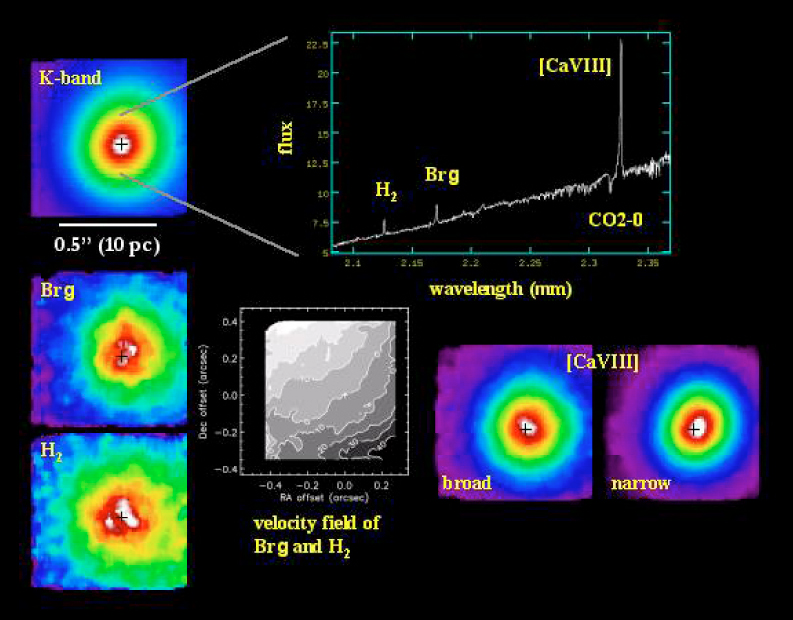

SINFONI observations of the Circinus galaxy

The Circinus galaxy - one of the nearest galaxies with an active centre (AGN) - was observed in the K-band (wavelength 2 µm) using the nucleus to guide the SINFONI AO Module. The seeing was 0.5 arcsec and the width of each slitlet 0.025 arcsec; the total integration time on the galaxy was 40 min. At the top is a K-band image of the central arcsec of the galaxy (left insert) and a K-band spectrum of the nucleus (right). In the lower half are images (left) in the light of ionised hydrogen (the Brackett-gamma line) and molecular hydrogen lines (H2), together with their combined rotation curve (middle), as well as images of the broad and narrow components of the high excitation [Ca VIII] spectral line (right). The false-colours in the images represent regions of different surface brightness.

Credit: ESO